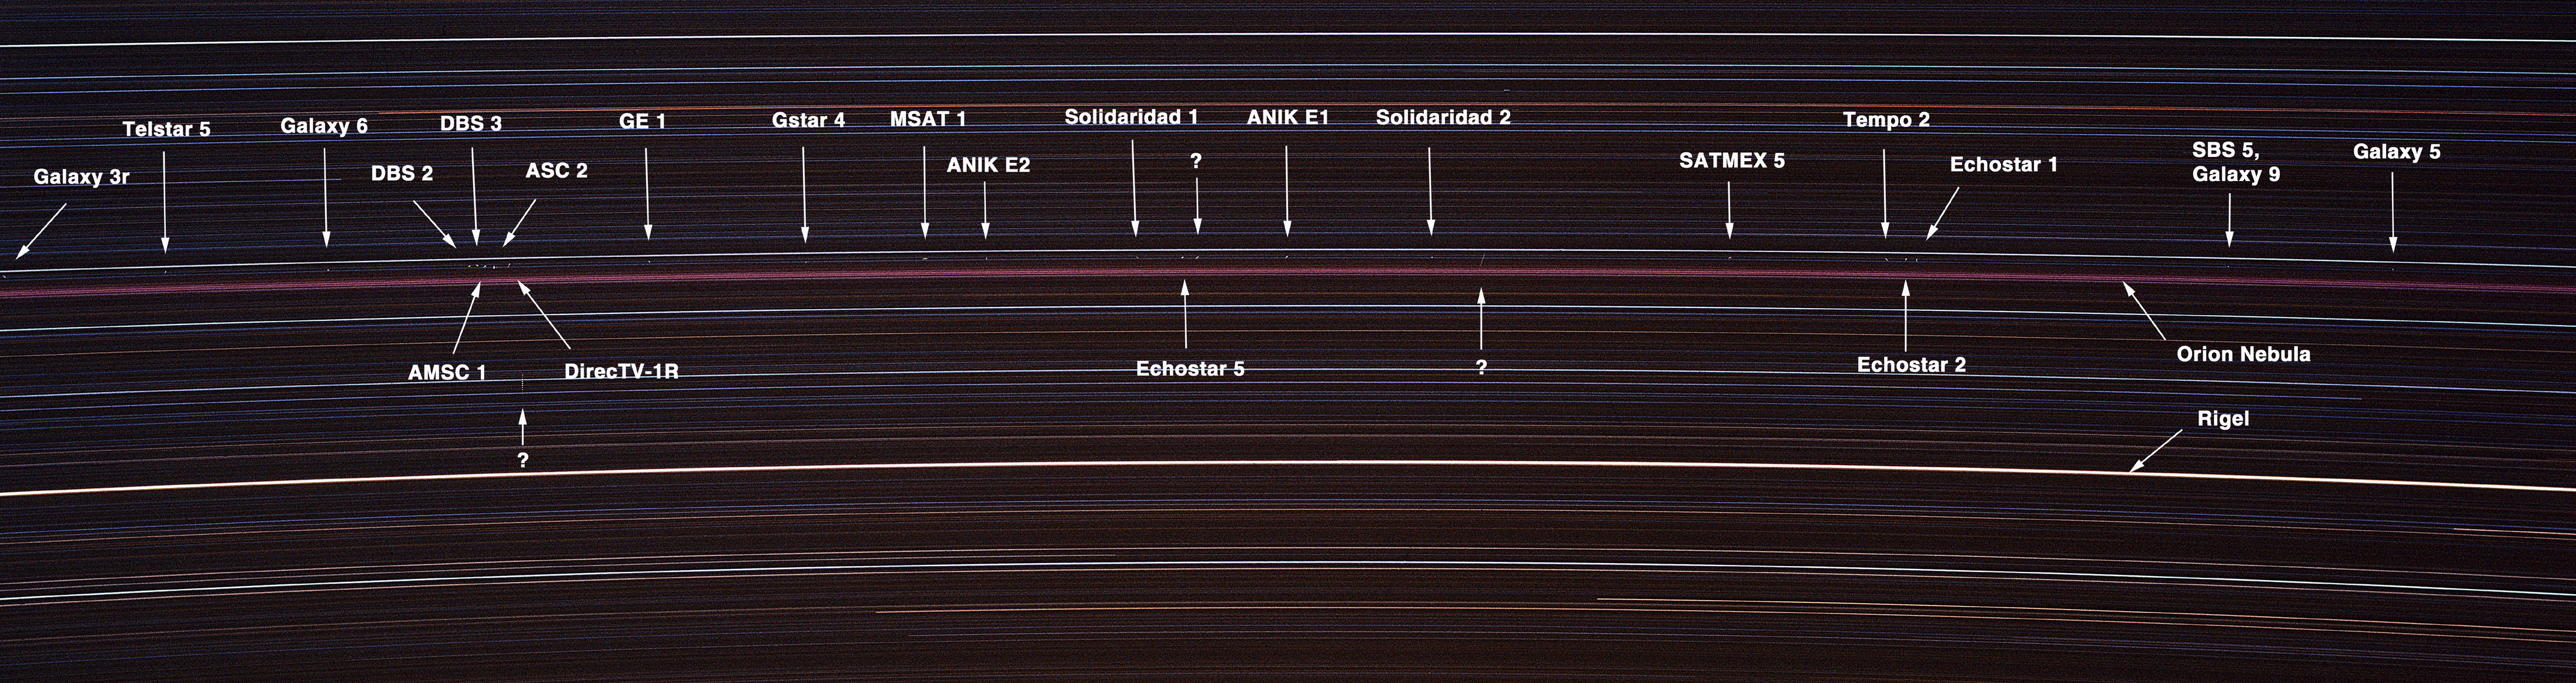

Satellites Spanning the Sky: Solar Scientist Photographs Distant Commercial Satellites with Basic Camera Equipment

This long-exposure photograph taken on January 3, 2001, shows nearly two dozen space satellites hovering over Kitt Peak, AZ, southwest of Tucson. Nineteen commercial communications satellites in the image have been clearly identified using location data on the Internet. The reddish Orion Nebula and the bright star Rigel, among others, are visible as bright streaks due to the rotation of Earth during the exposure. Amateur photographer Bill Livingston, a staff scientist with the National Science Foundation's National Solar Observatory near Tucson, took the image using basic camera equipment.

Credit: AURA/NOAO/National Science Foundation/Bill Livingston